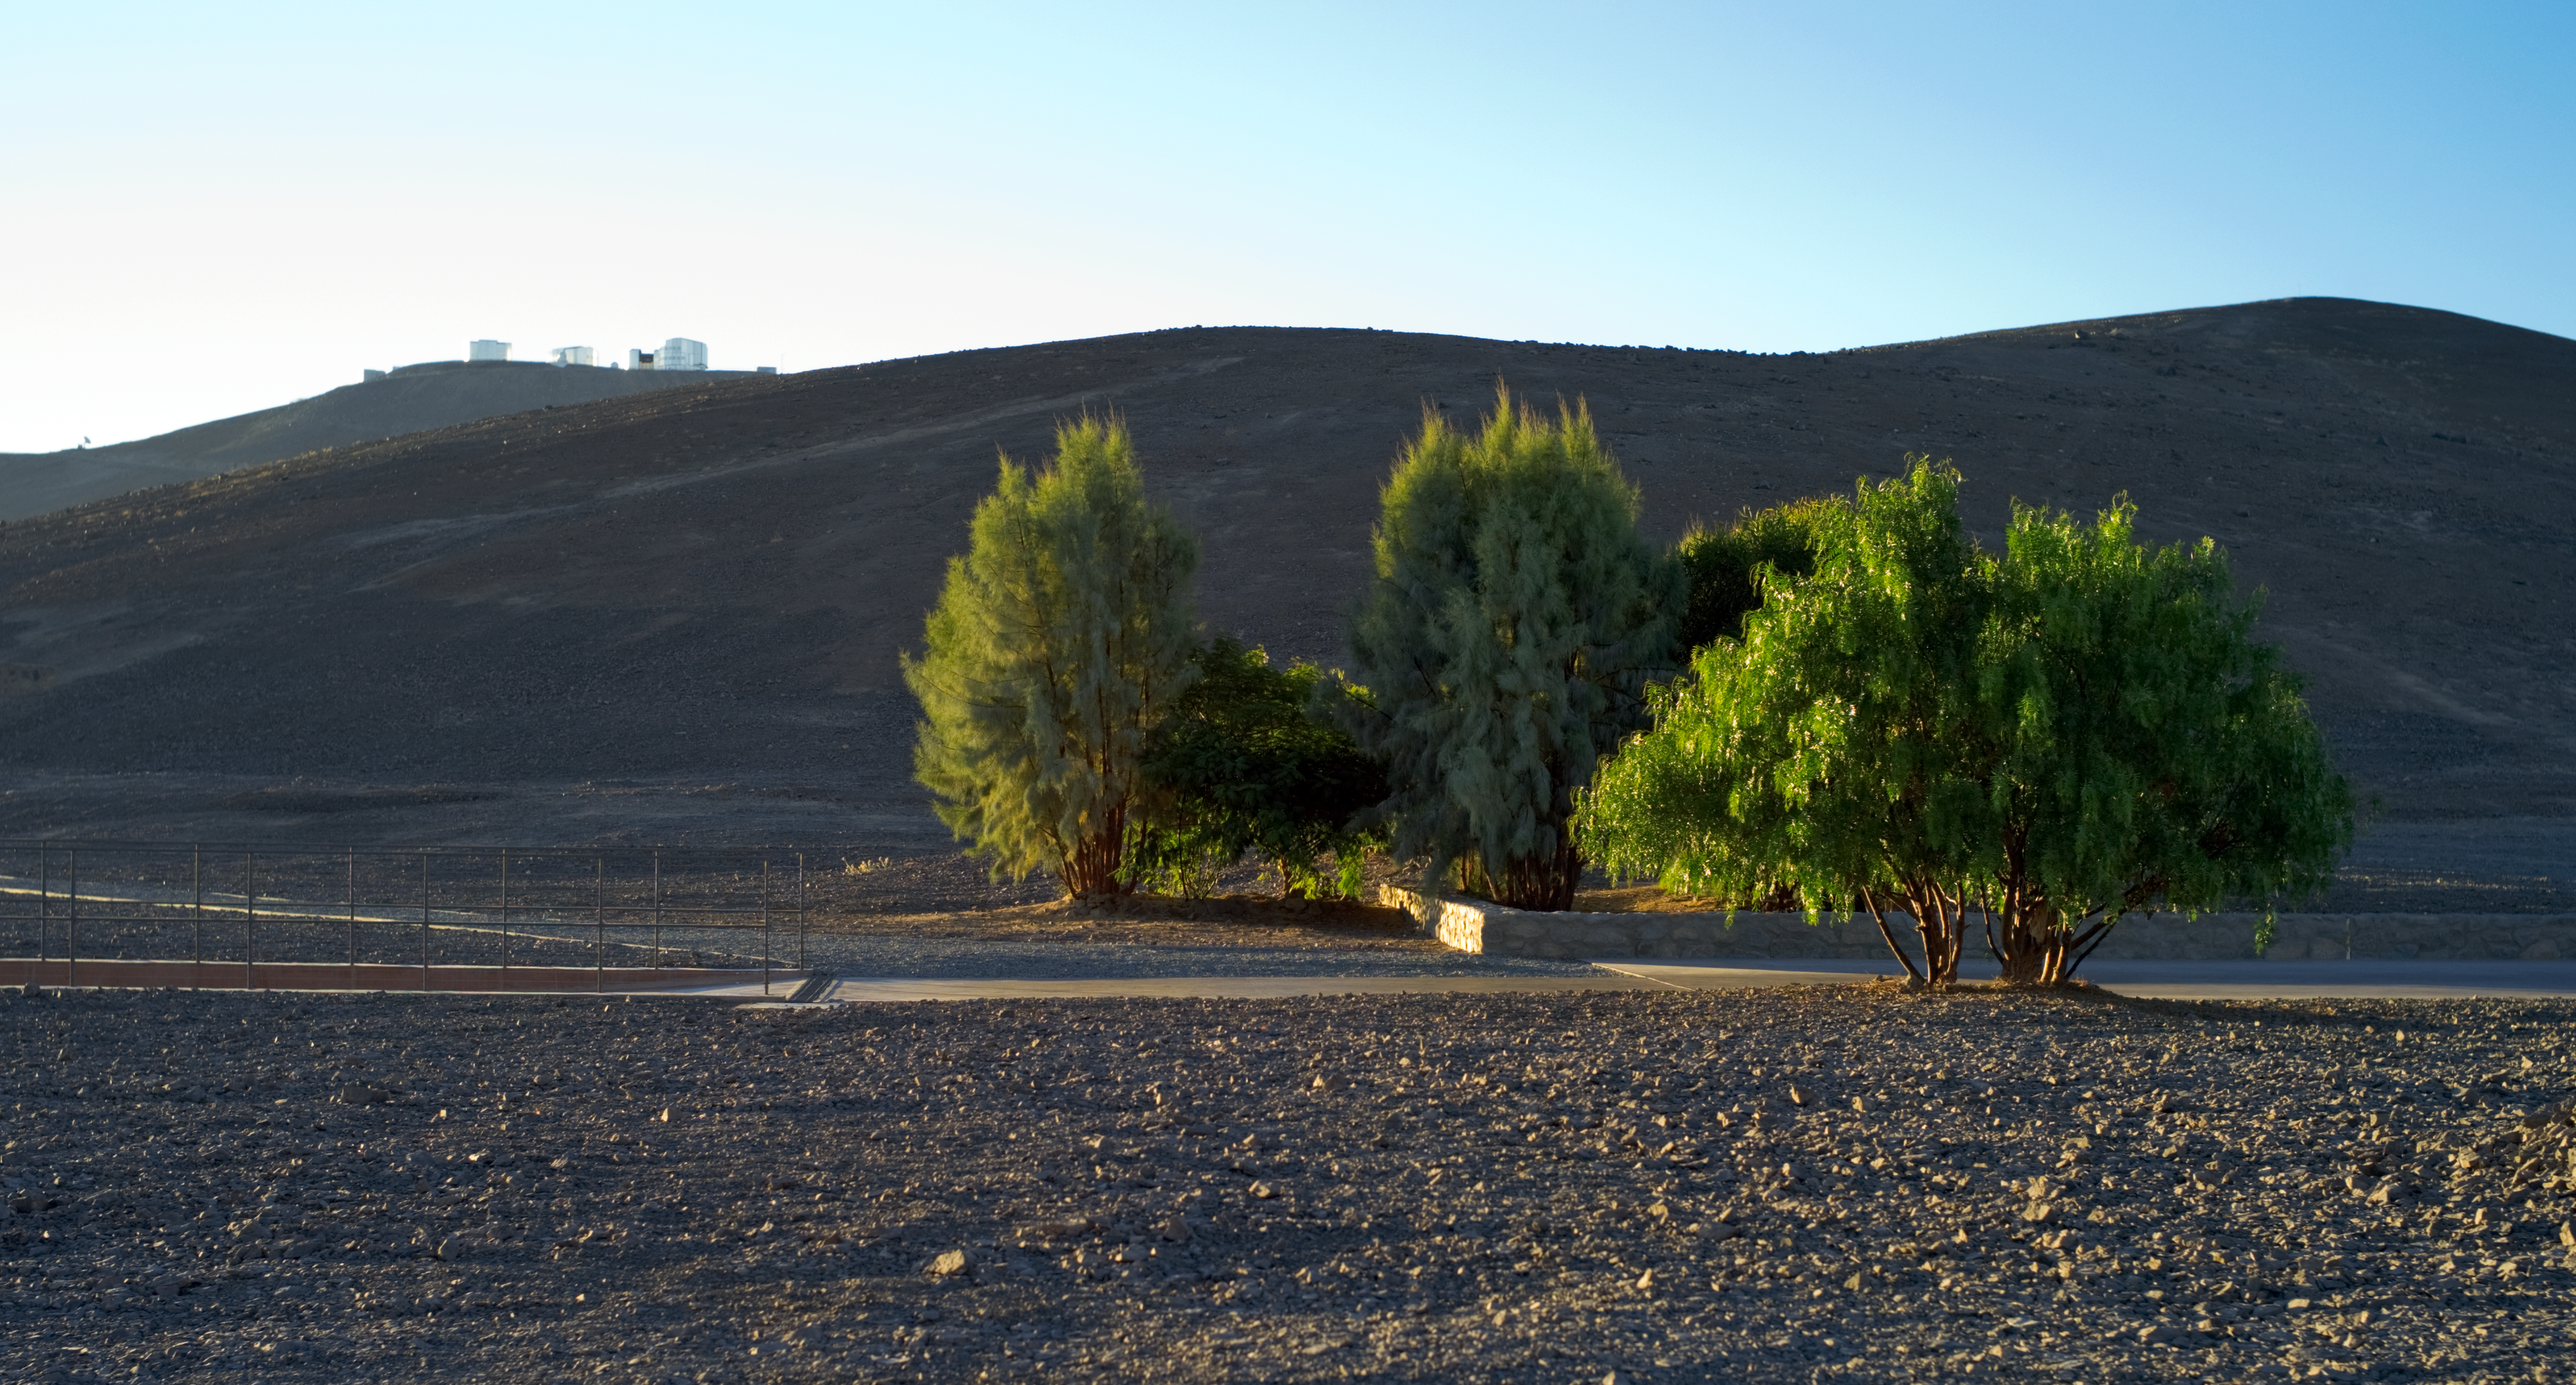

Pepper trees at Paranal

A few trees, mostly peppers, welcome the visitor at the main entrance of the Paranal Residencia, an award-winning building that is part of the base camp for the ESO Very Large Telescope (VLT). The Paranal Residencia also contains two gardens with subtropical vegetation, and a swimming pool, to provide some greenery and maintain a higher level of humidity indoors, giving some respite from the arid conditions outside in the Atacama Desert. On the horizon, the enclosures of the VLT are opening at sunset on Cerro Paranal.

Credit: ESO